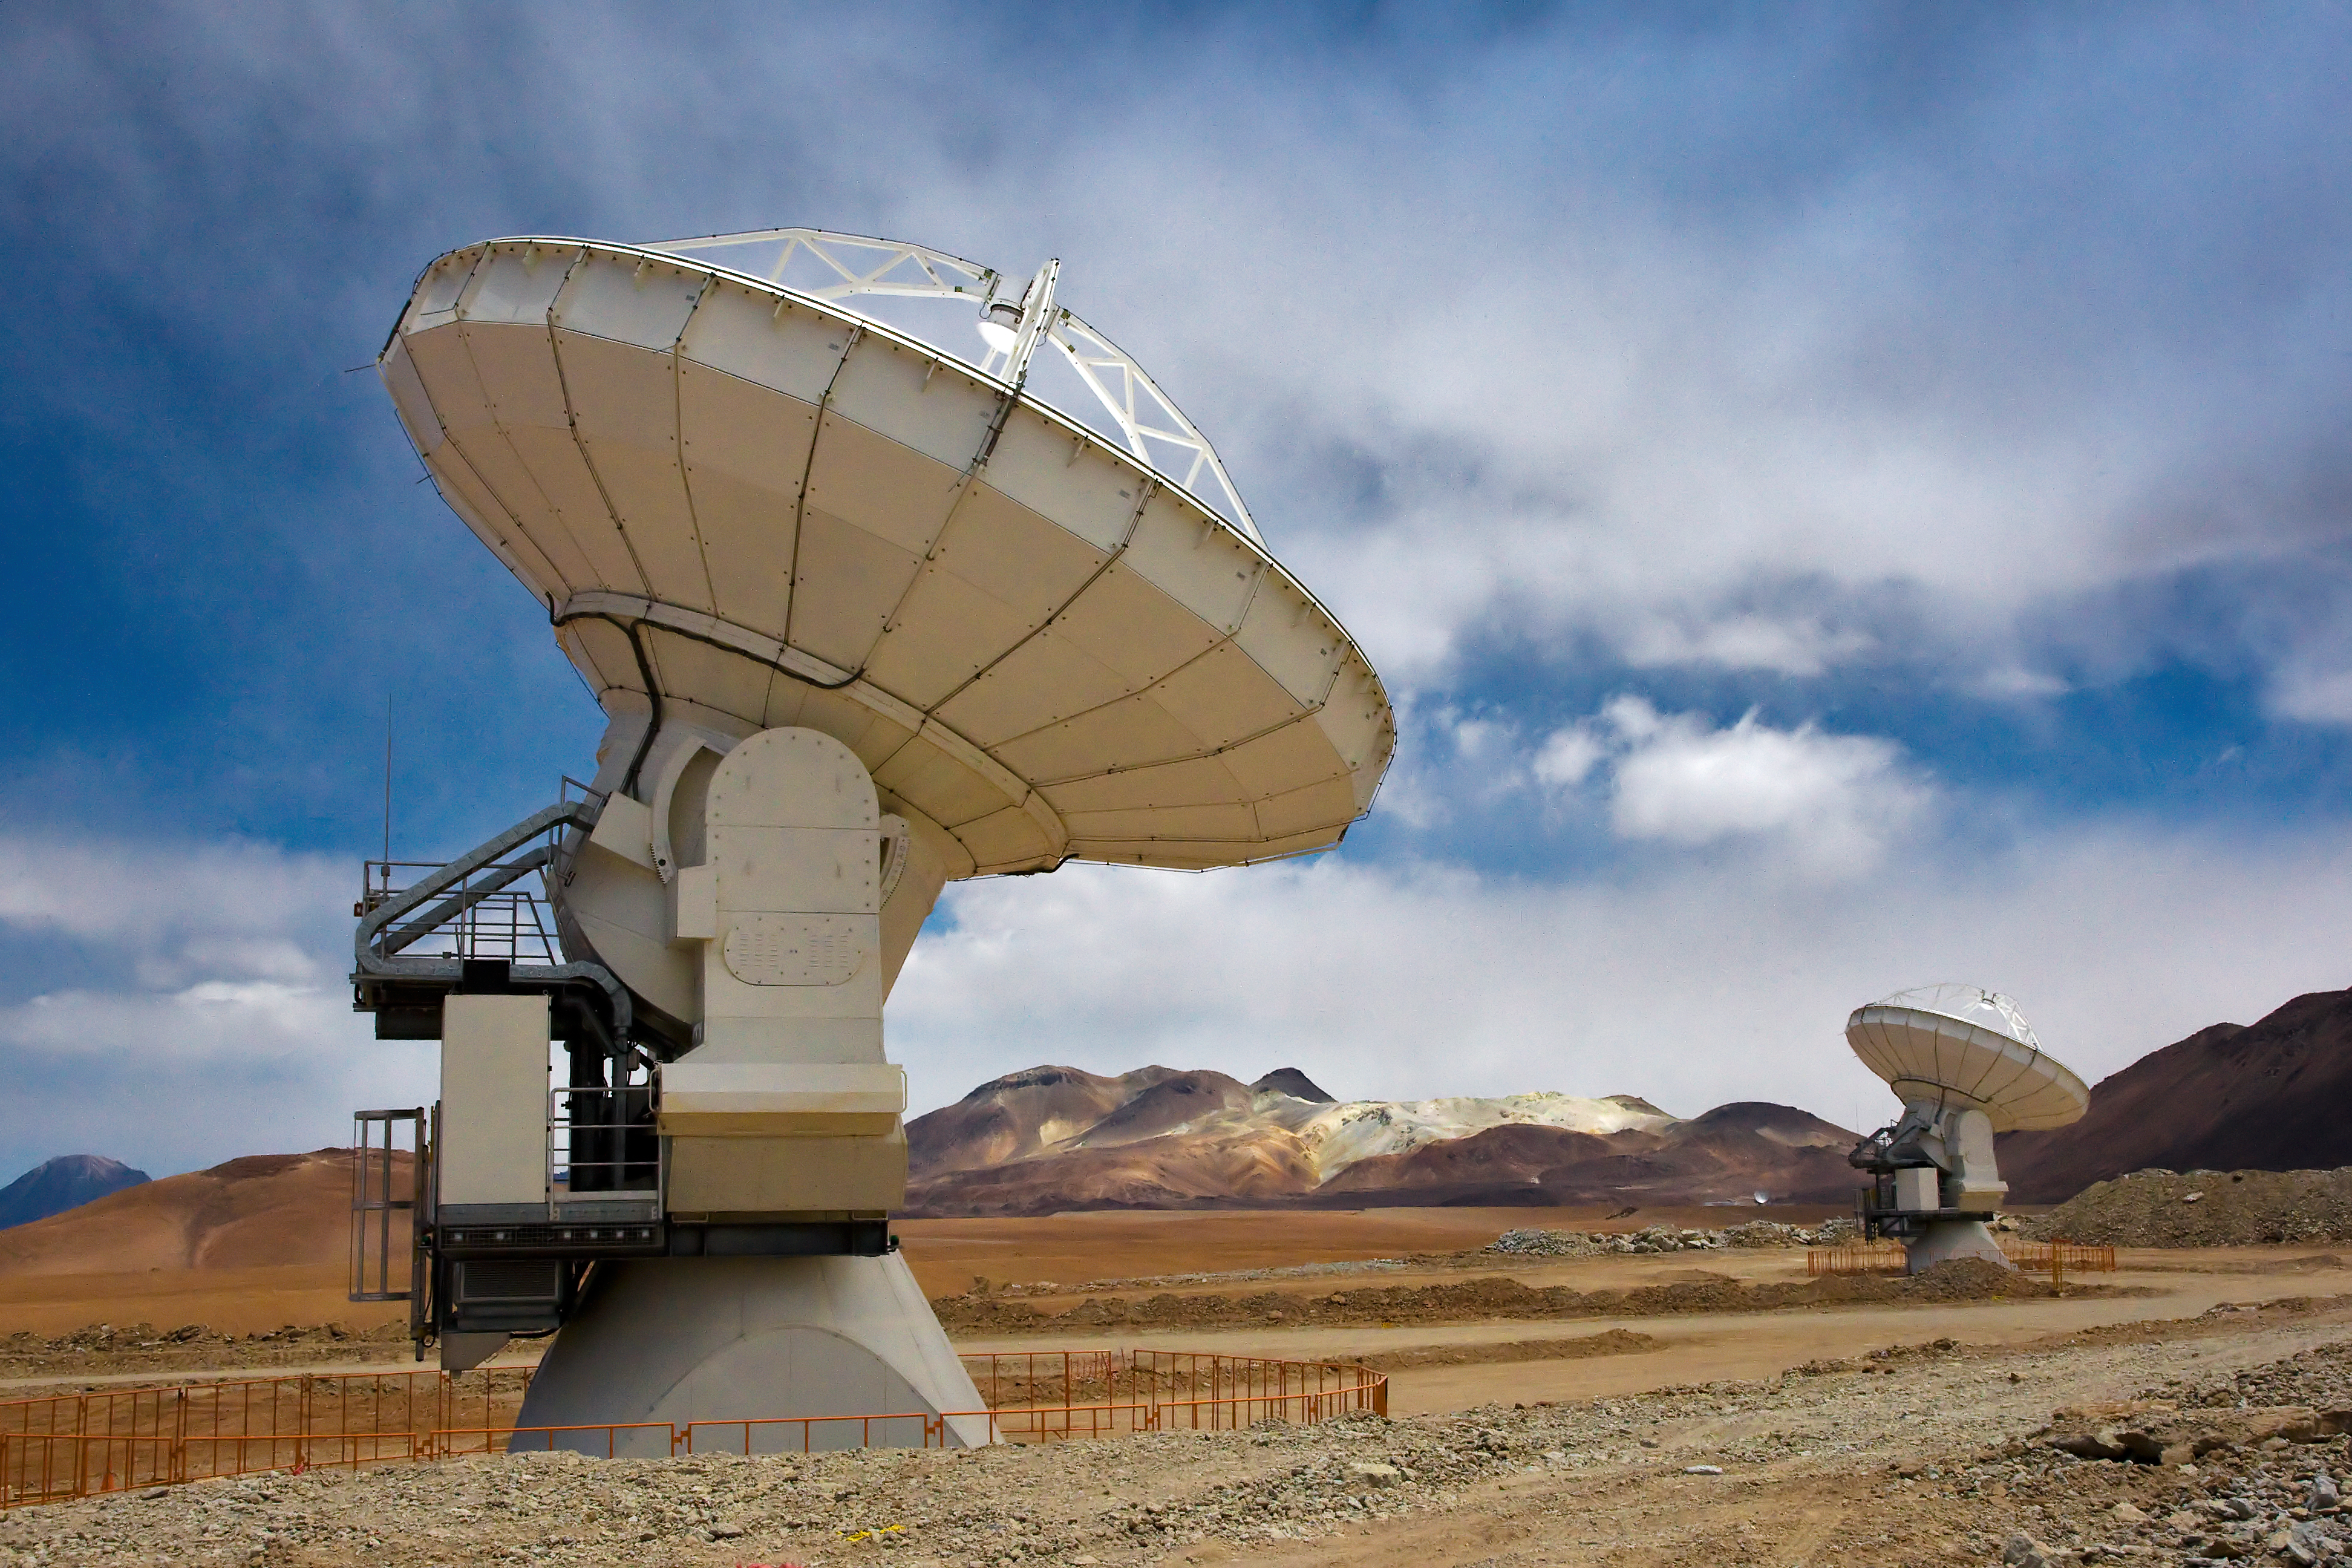

Two ALMA antennas on Chajnantor

Two of the Atacama Large Millimeter/submillimeter Array (ALMA) antennas thrust to the sky on the Chajnantor plain of the Chilean Andes, 5000 m above sea level. ALMA is the largest ground-based astronomy project in existence, and will be comprised of a giant array of 12-m submillimetre quality antennas, with baselines of several kilometres. An additional, compact array of 7-m and 12-m antennas will complement the main array. Construction of ALMA started in 2003 and will be completed in 2012. The ALMA project is an international collaboration between Europe, East Asia and North America in cooperation with the Republic of Chile.

Credit: Iztok Bončina/ALMA (ESO/NAOJ/NRAO)